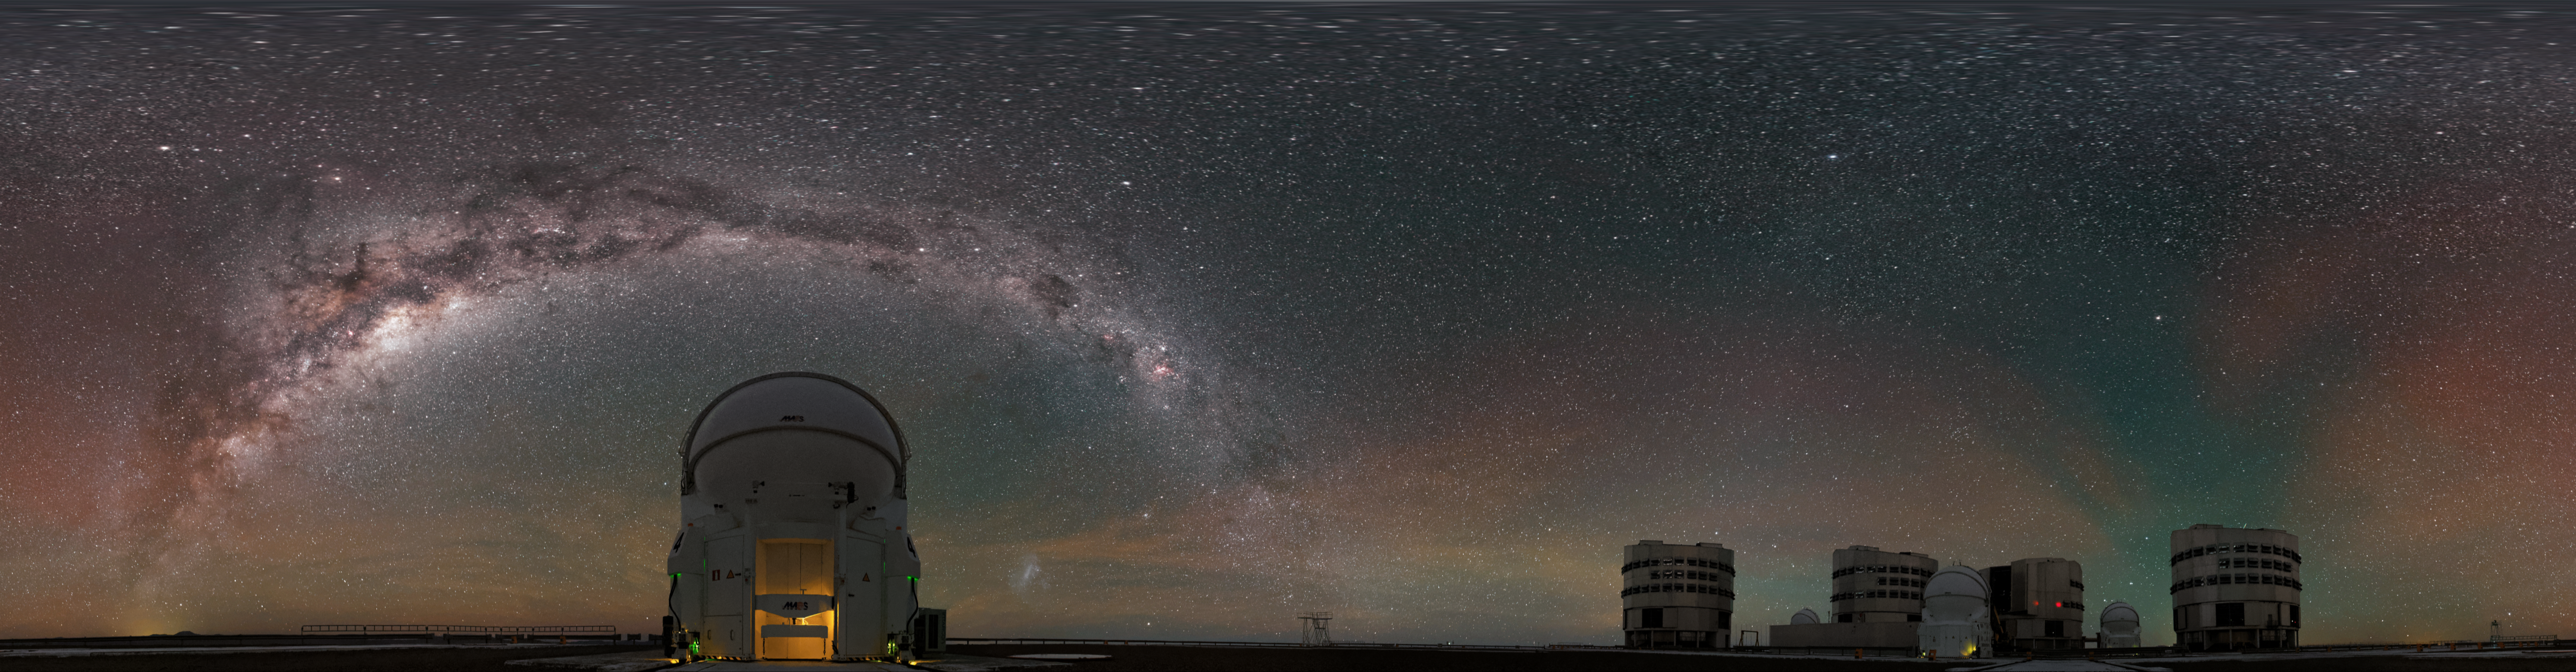

Panoramic Paranal perspective

The four Unit Telescopes of the Very Large Telescope (VLT) are accompanied by their four Auxiliary Telescopes in this unusual fulldome equirectangular panoramic perspective from ESO's Paranal Observatory in northern Chile.

The plane of the Milky Way — rippled with dust, gas and stars — can be seen elegantly stretching above the telescopes, as a red and green radiance — known as airglow — scatters the spectacular southern sky.

Credit: Jean-Marc Lecleire/PNA/ESO